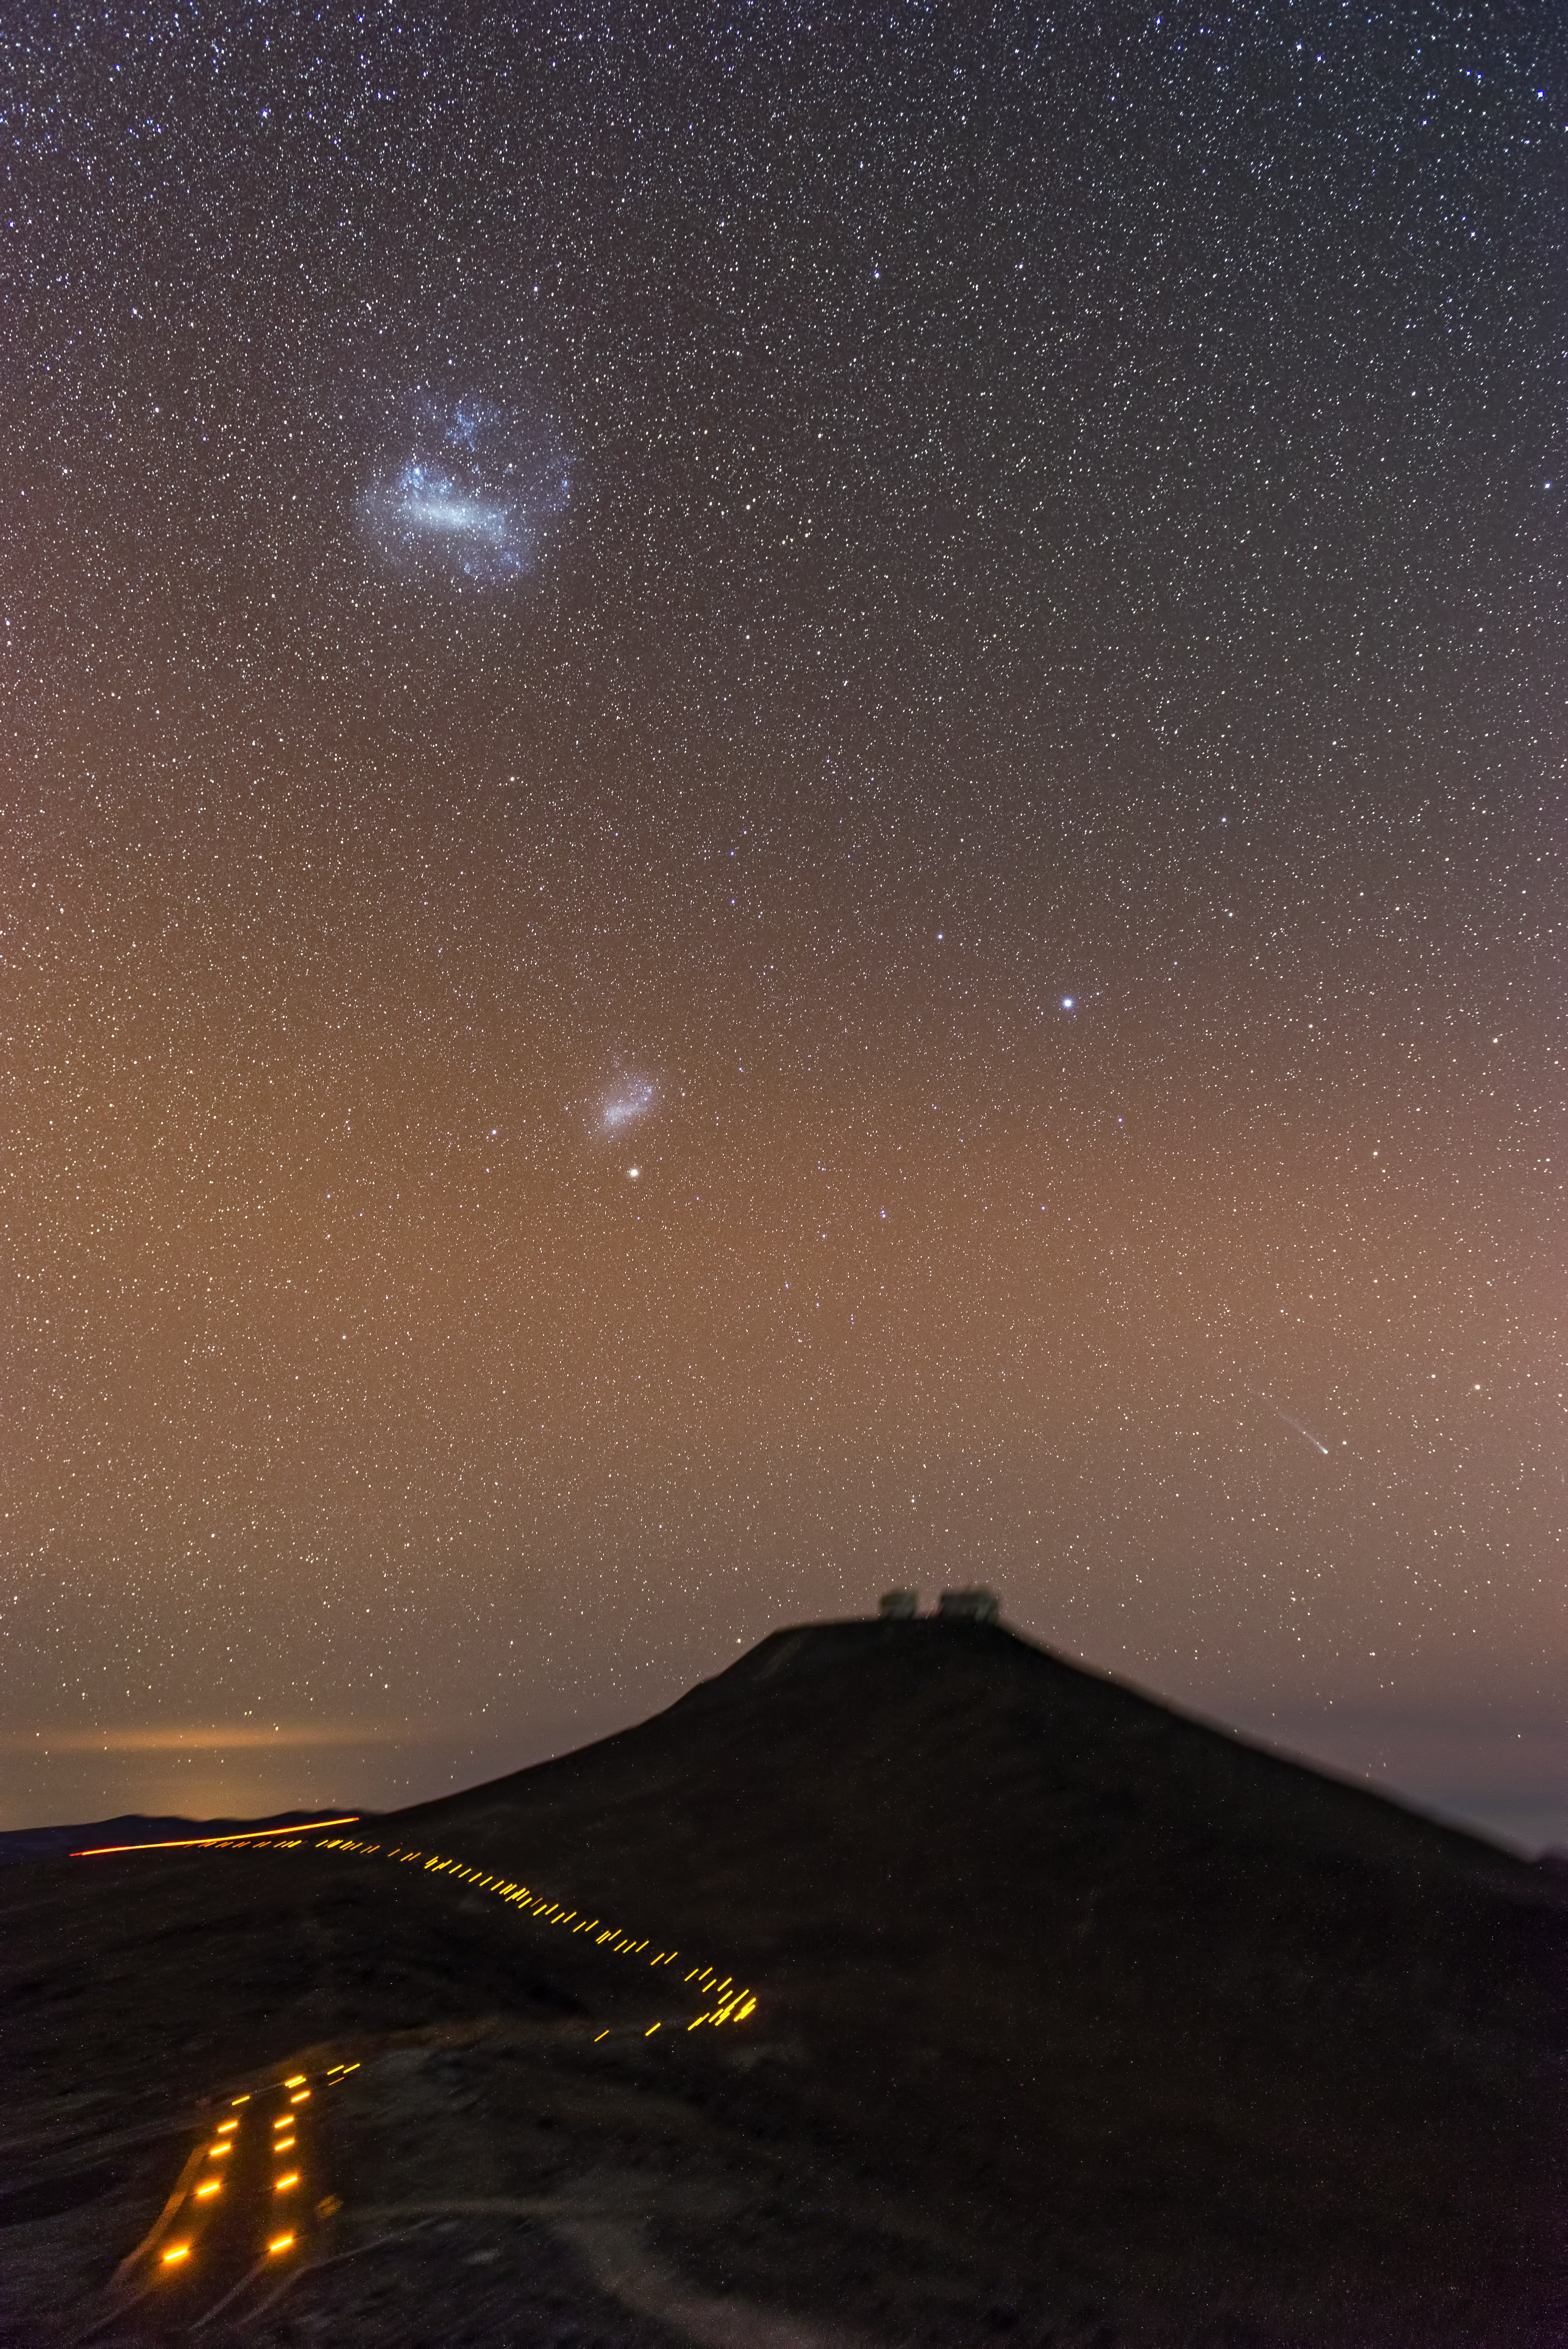

Comet over Paranal

Comet C/2012 F6 (Lemmon) alongside Magellanic clouds over the ESO Paranal Observatory.

Credit: ESO/G.Brammmer